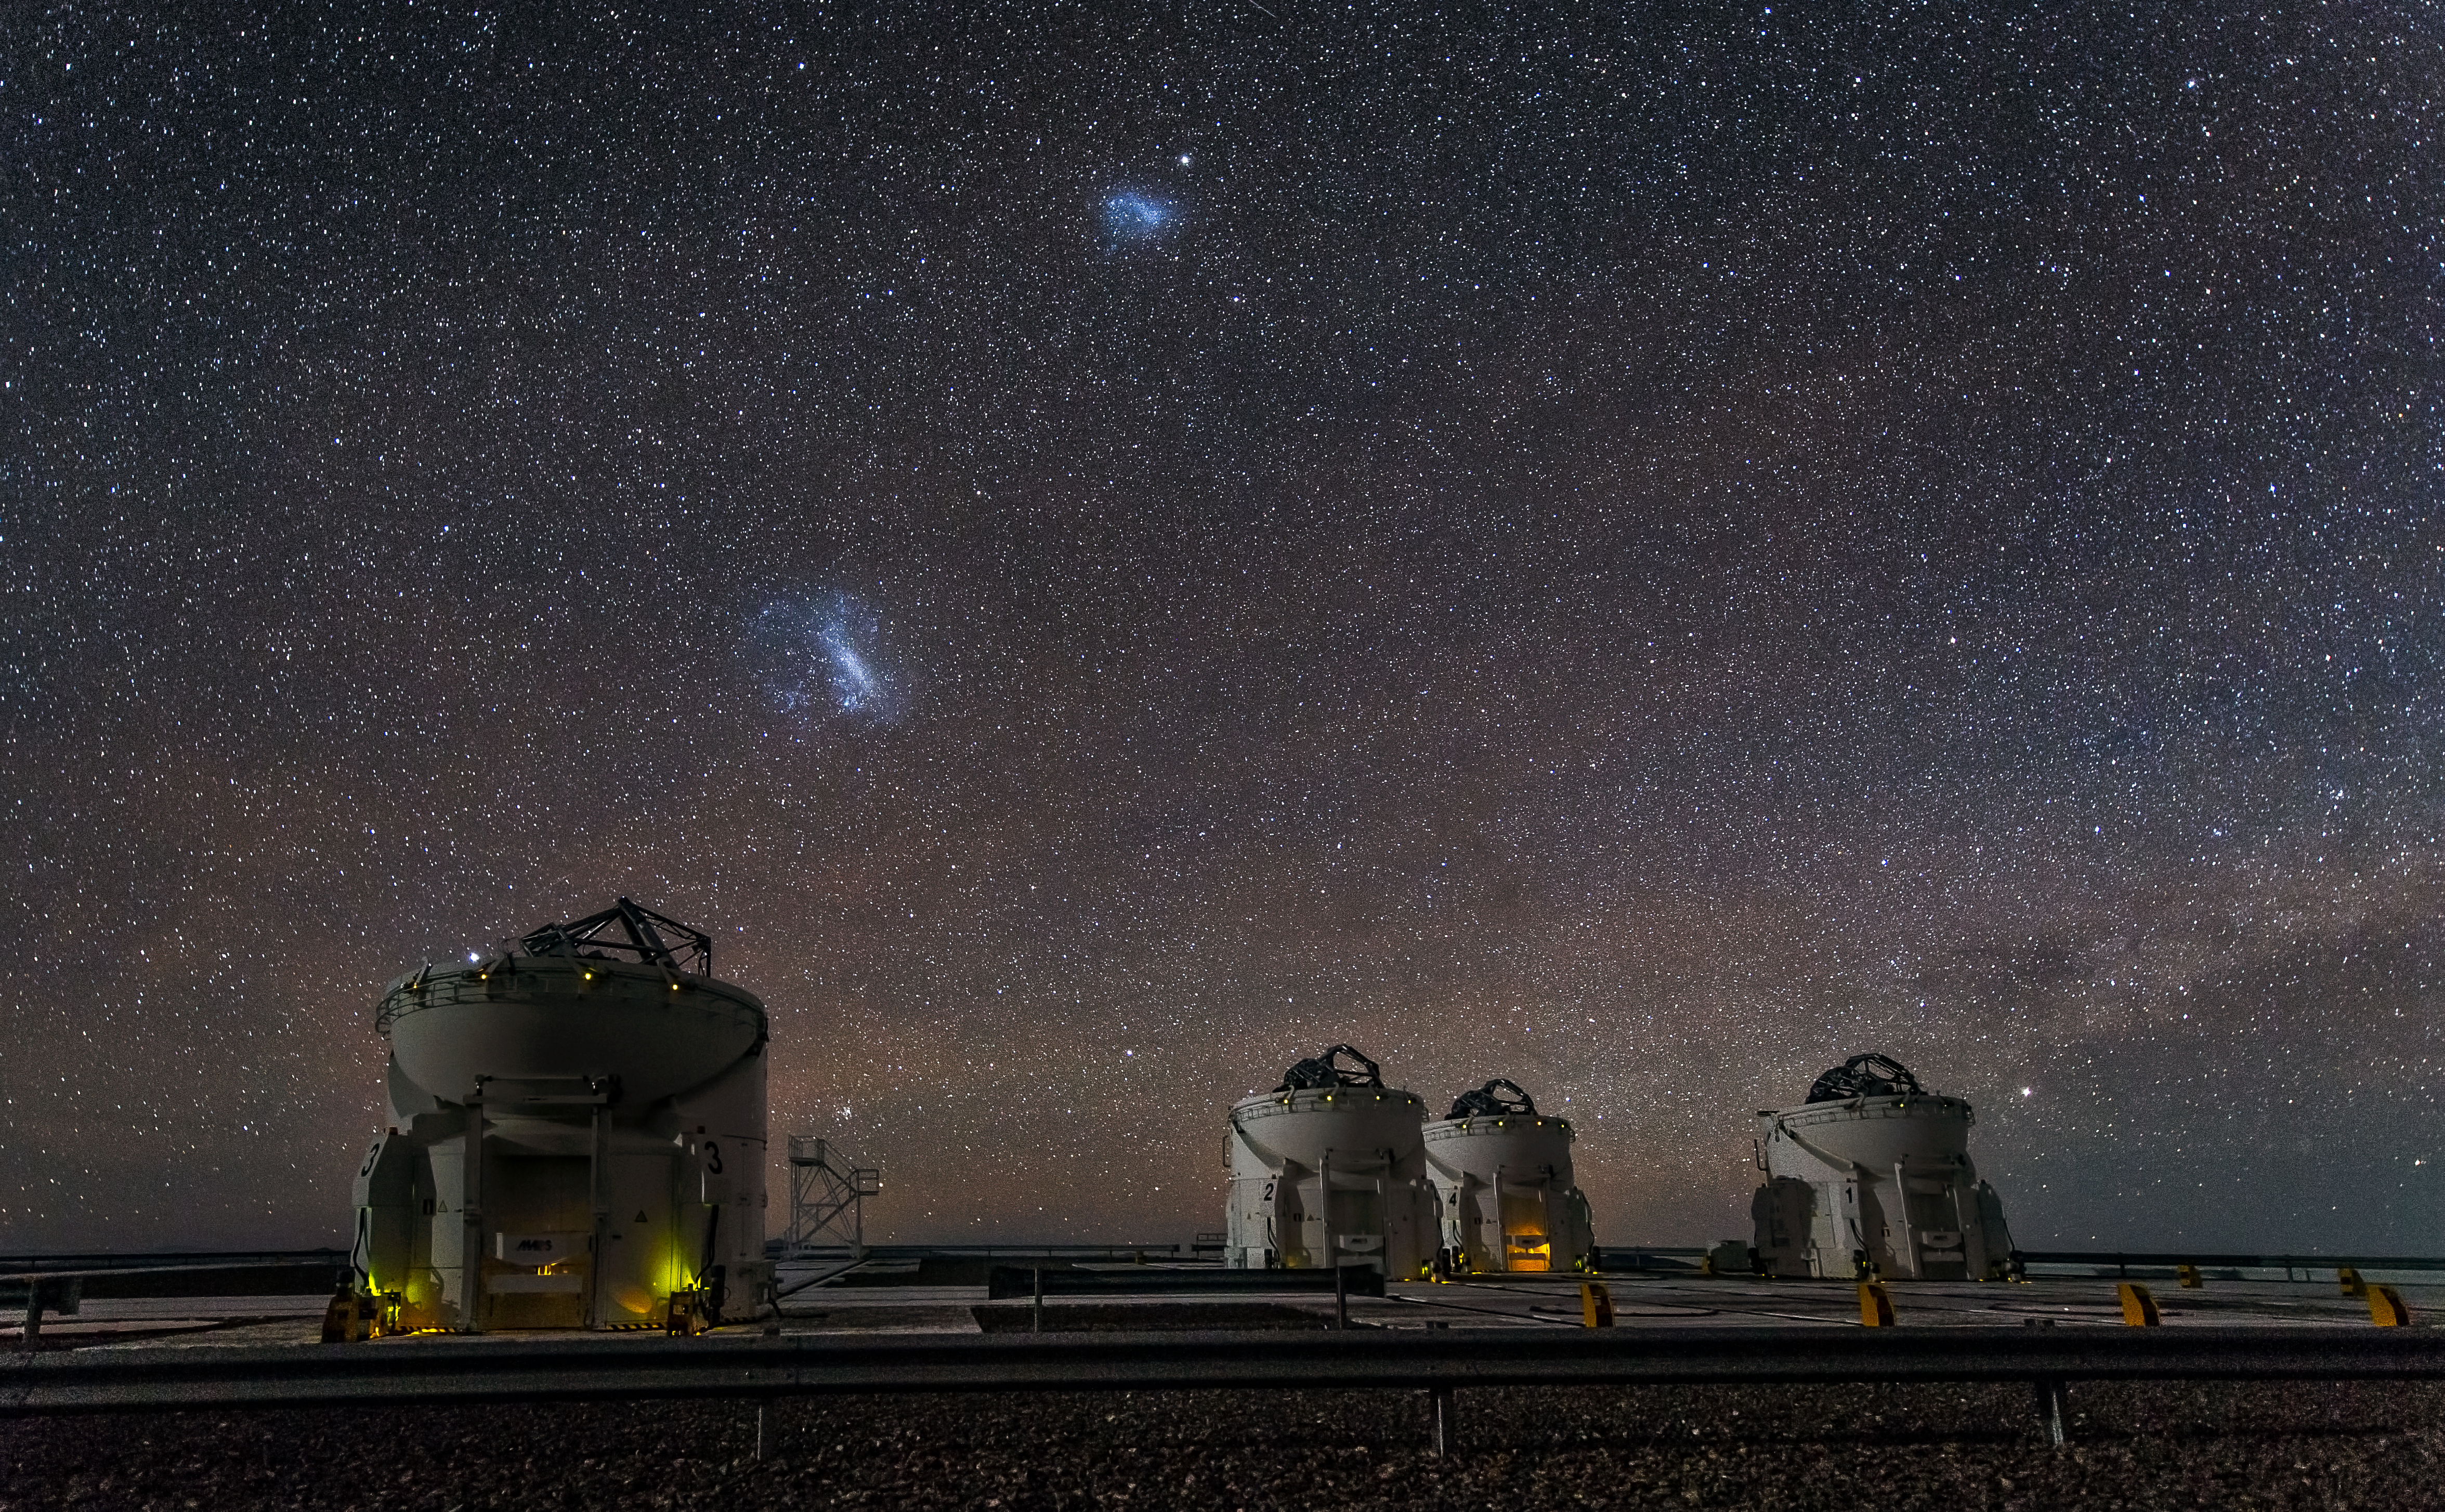

A starry combination

This beautiful image taken at ESO's Paranal Observatory shows the four Auxiliary Telescopes of the Very Large Telescope (VLT) Array, set against an incredibly starry backdrop on Cerro Paranal in Chile.

The Auxiliary Telescopes are each 1.8 metres in diameter and work with the four 8.2-metre diameter Unit Telescopes to make up the world's most advanced optical observatory.

The telescopes work together to form the VLT Interferometer (VLTI), a giant interferometer which allows astronomers to see details up to 25 times finer than would be possible with the individual Unit Telescopes.

Hanging over the site are the prominent Small and Large Magellanic Clouds, visible only in the southern sky. These two irregular dwarf galaxies are in the Local Group and so are companion galaxies to our own galaxy, the Milky Way.

The image was taken by our Flickr friend John Colosimo who submitted it to the Your ESO Pictures Flickr group.

Credit: ESO/J. Colosimo